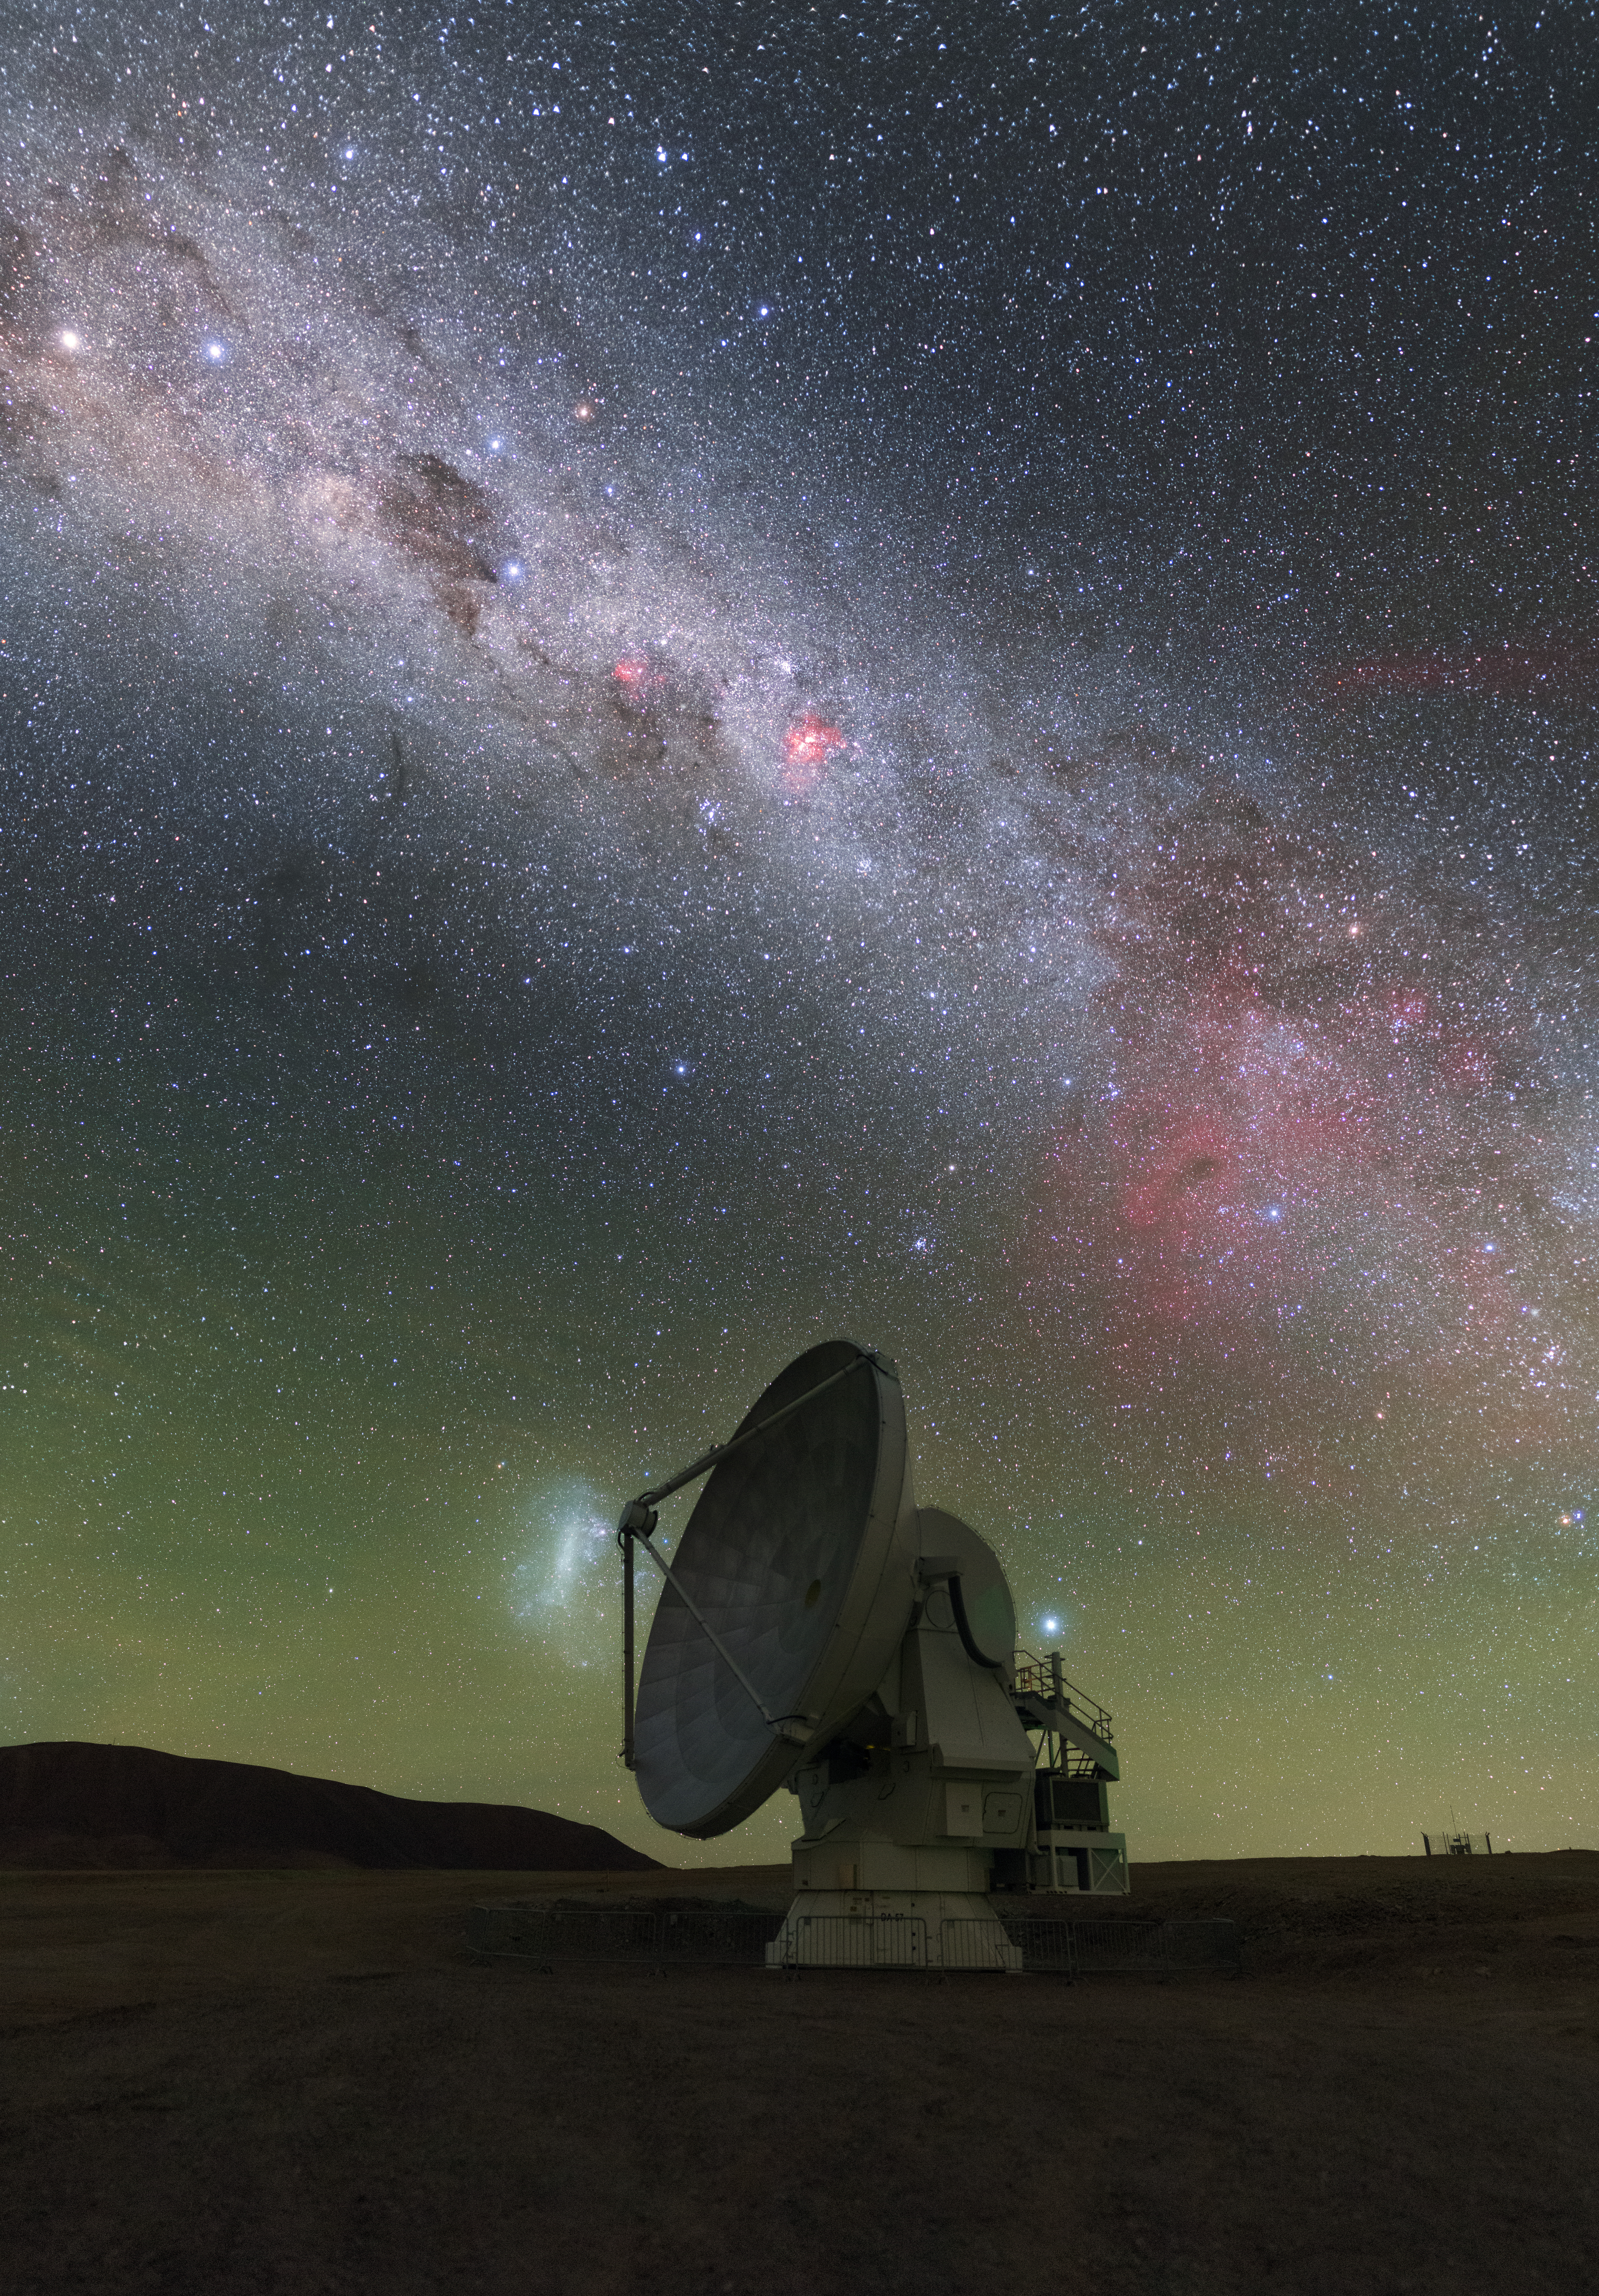

Lone Ranger

This Picture of the Week appears to show a lone antenna gazing at the sky — but in reality this antenna is far from lonely. It is part of the Atacama Large Millimeter/submillimeter Array (ALMA), a telescope that comprises 66 high-precision antennas spread out across the Chajnantor plateau, located high up in the Chilean Andes. In this image we are treated to a spectacularly multi-coloured view of the sky above ALMA: green airglow hovers above the horizon, the Large Magellanic Cloud peeks out from behind the antenna, and the magnificent sprawl of the Milky Way stretches out overhead.

These antennas are optimised to collect light at millimetre wavelengths, between infrared and radio waves, giving ALMA a view of the Universe that is very different to our own. Human eyes have evolved to see visible light while ALMA views the cosmos at longer wavelengths, picking up light from some of the coldest objects in the Universe — dense star-forming clouds, discs of debris around newborn stars, distant galaxies, and more. ALMA can probe these objects with unprecedented sensitivity and resolution. The array has observed Einstein Rings, imaged protoplanetary discs, and detected complex organic molecules within such discs, suggesting that the Solar System may not be unique in its ability to foster life.

Credit: ESO/P. Horálek